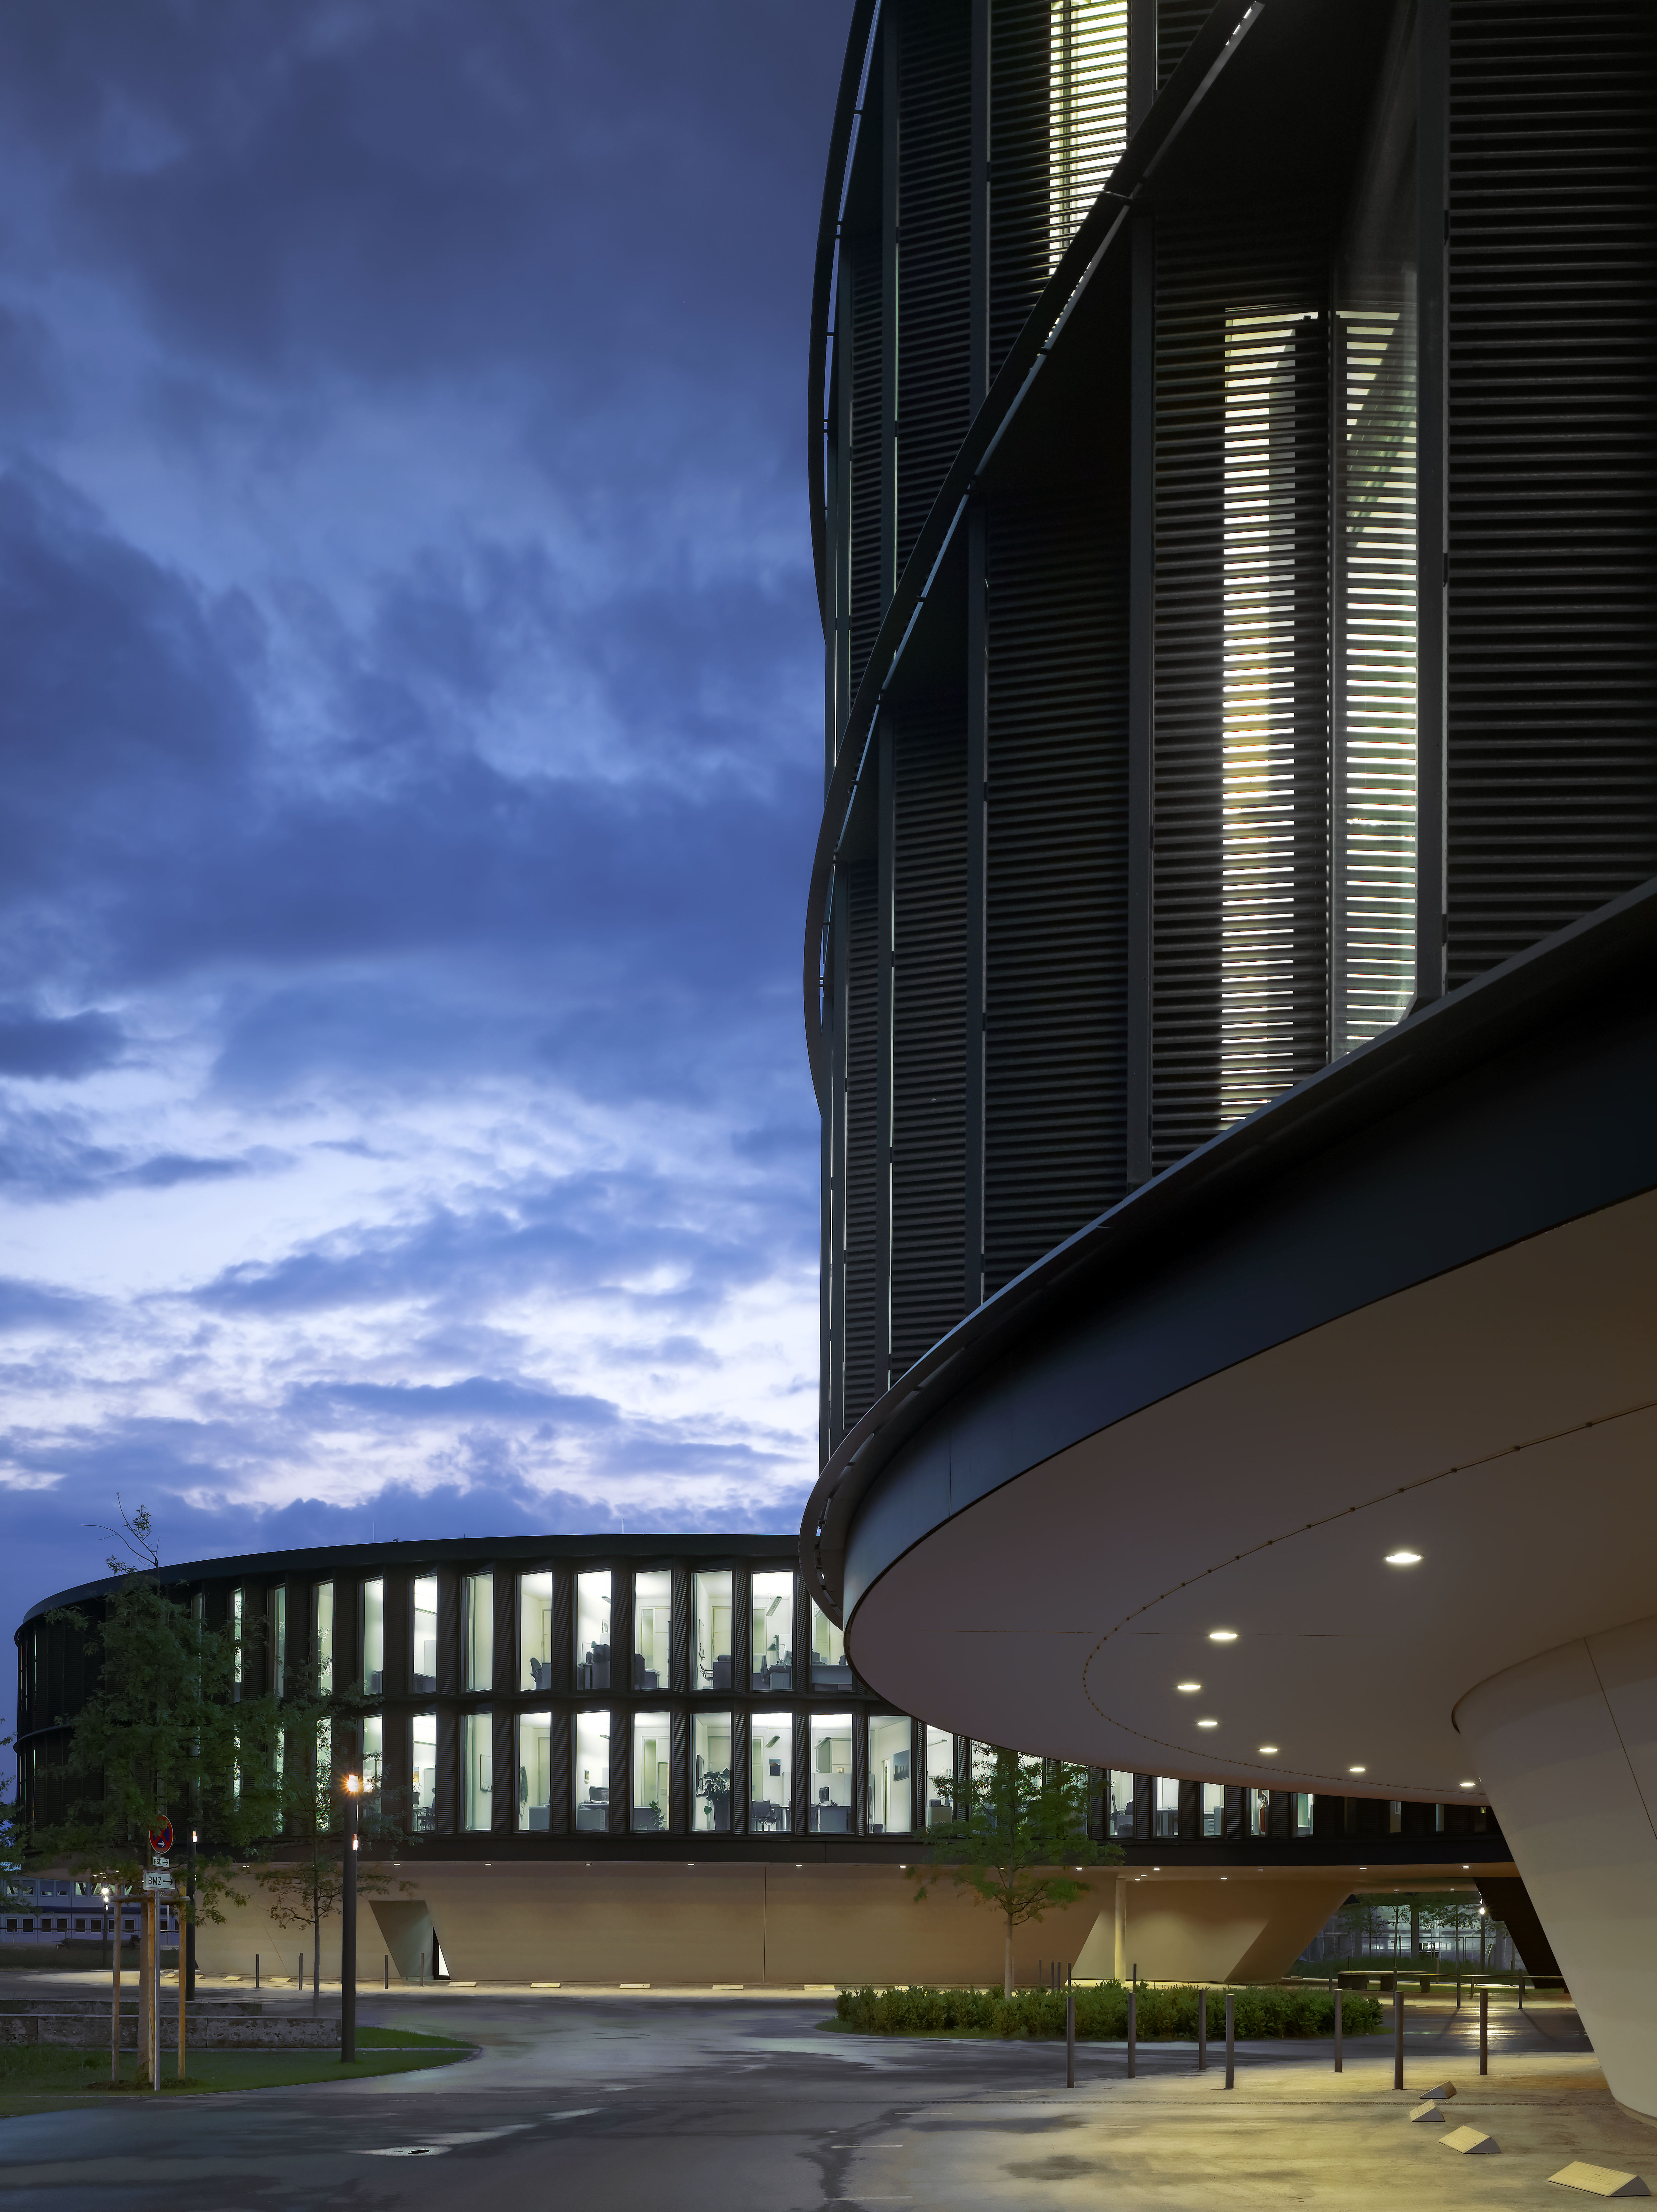

ESO Headquarters

The new office building of the ESO Headquarters in Garching, Germany.

Credit: Roland Halbe/ESO